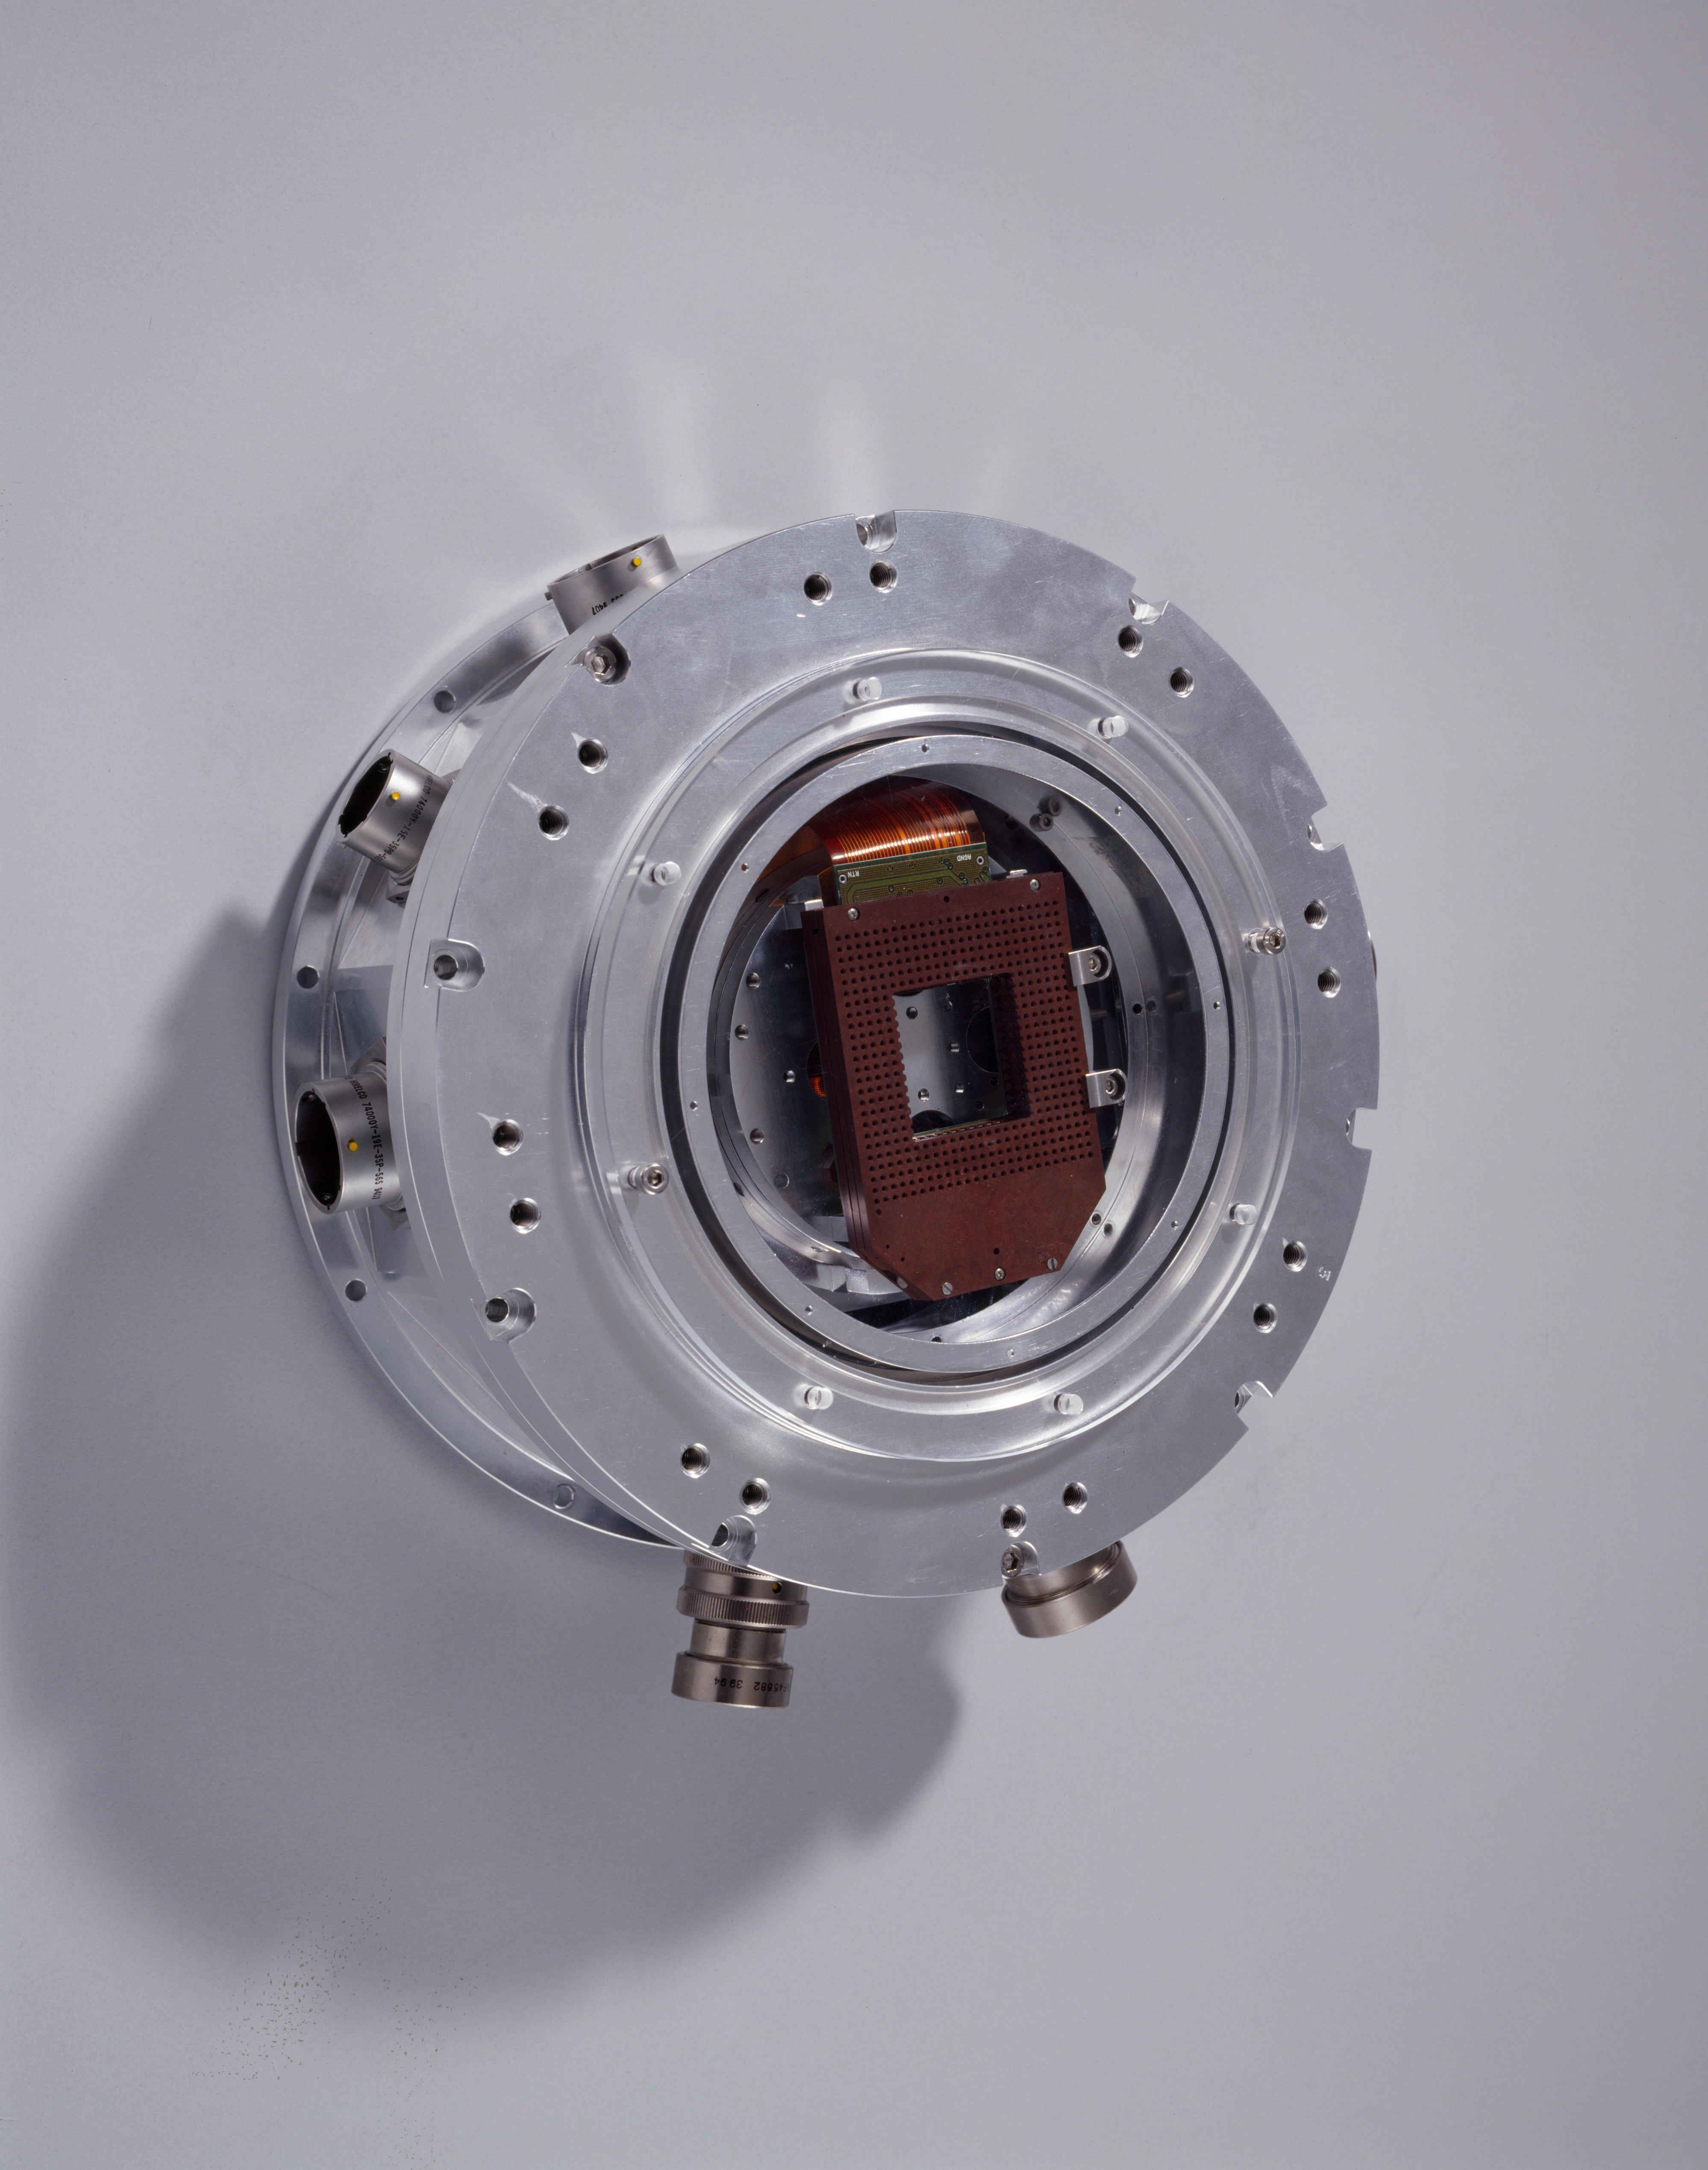

CCD holder

This is the part of the cryostat which holds the CCD chip. This image was taken in 1997.

Credit: ESO